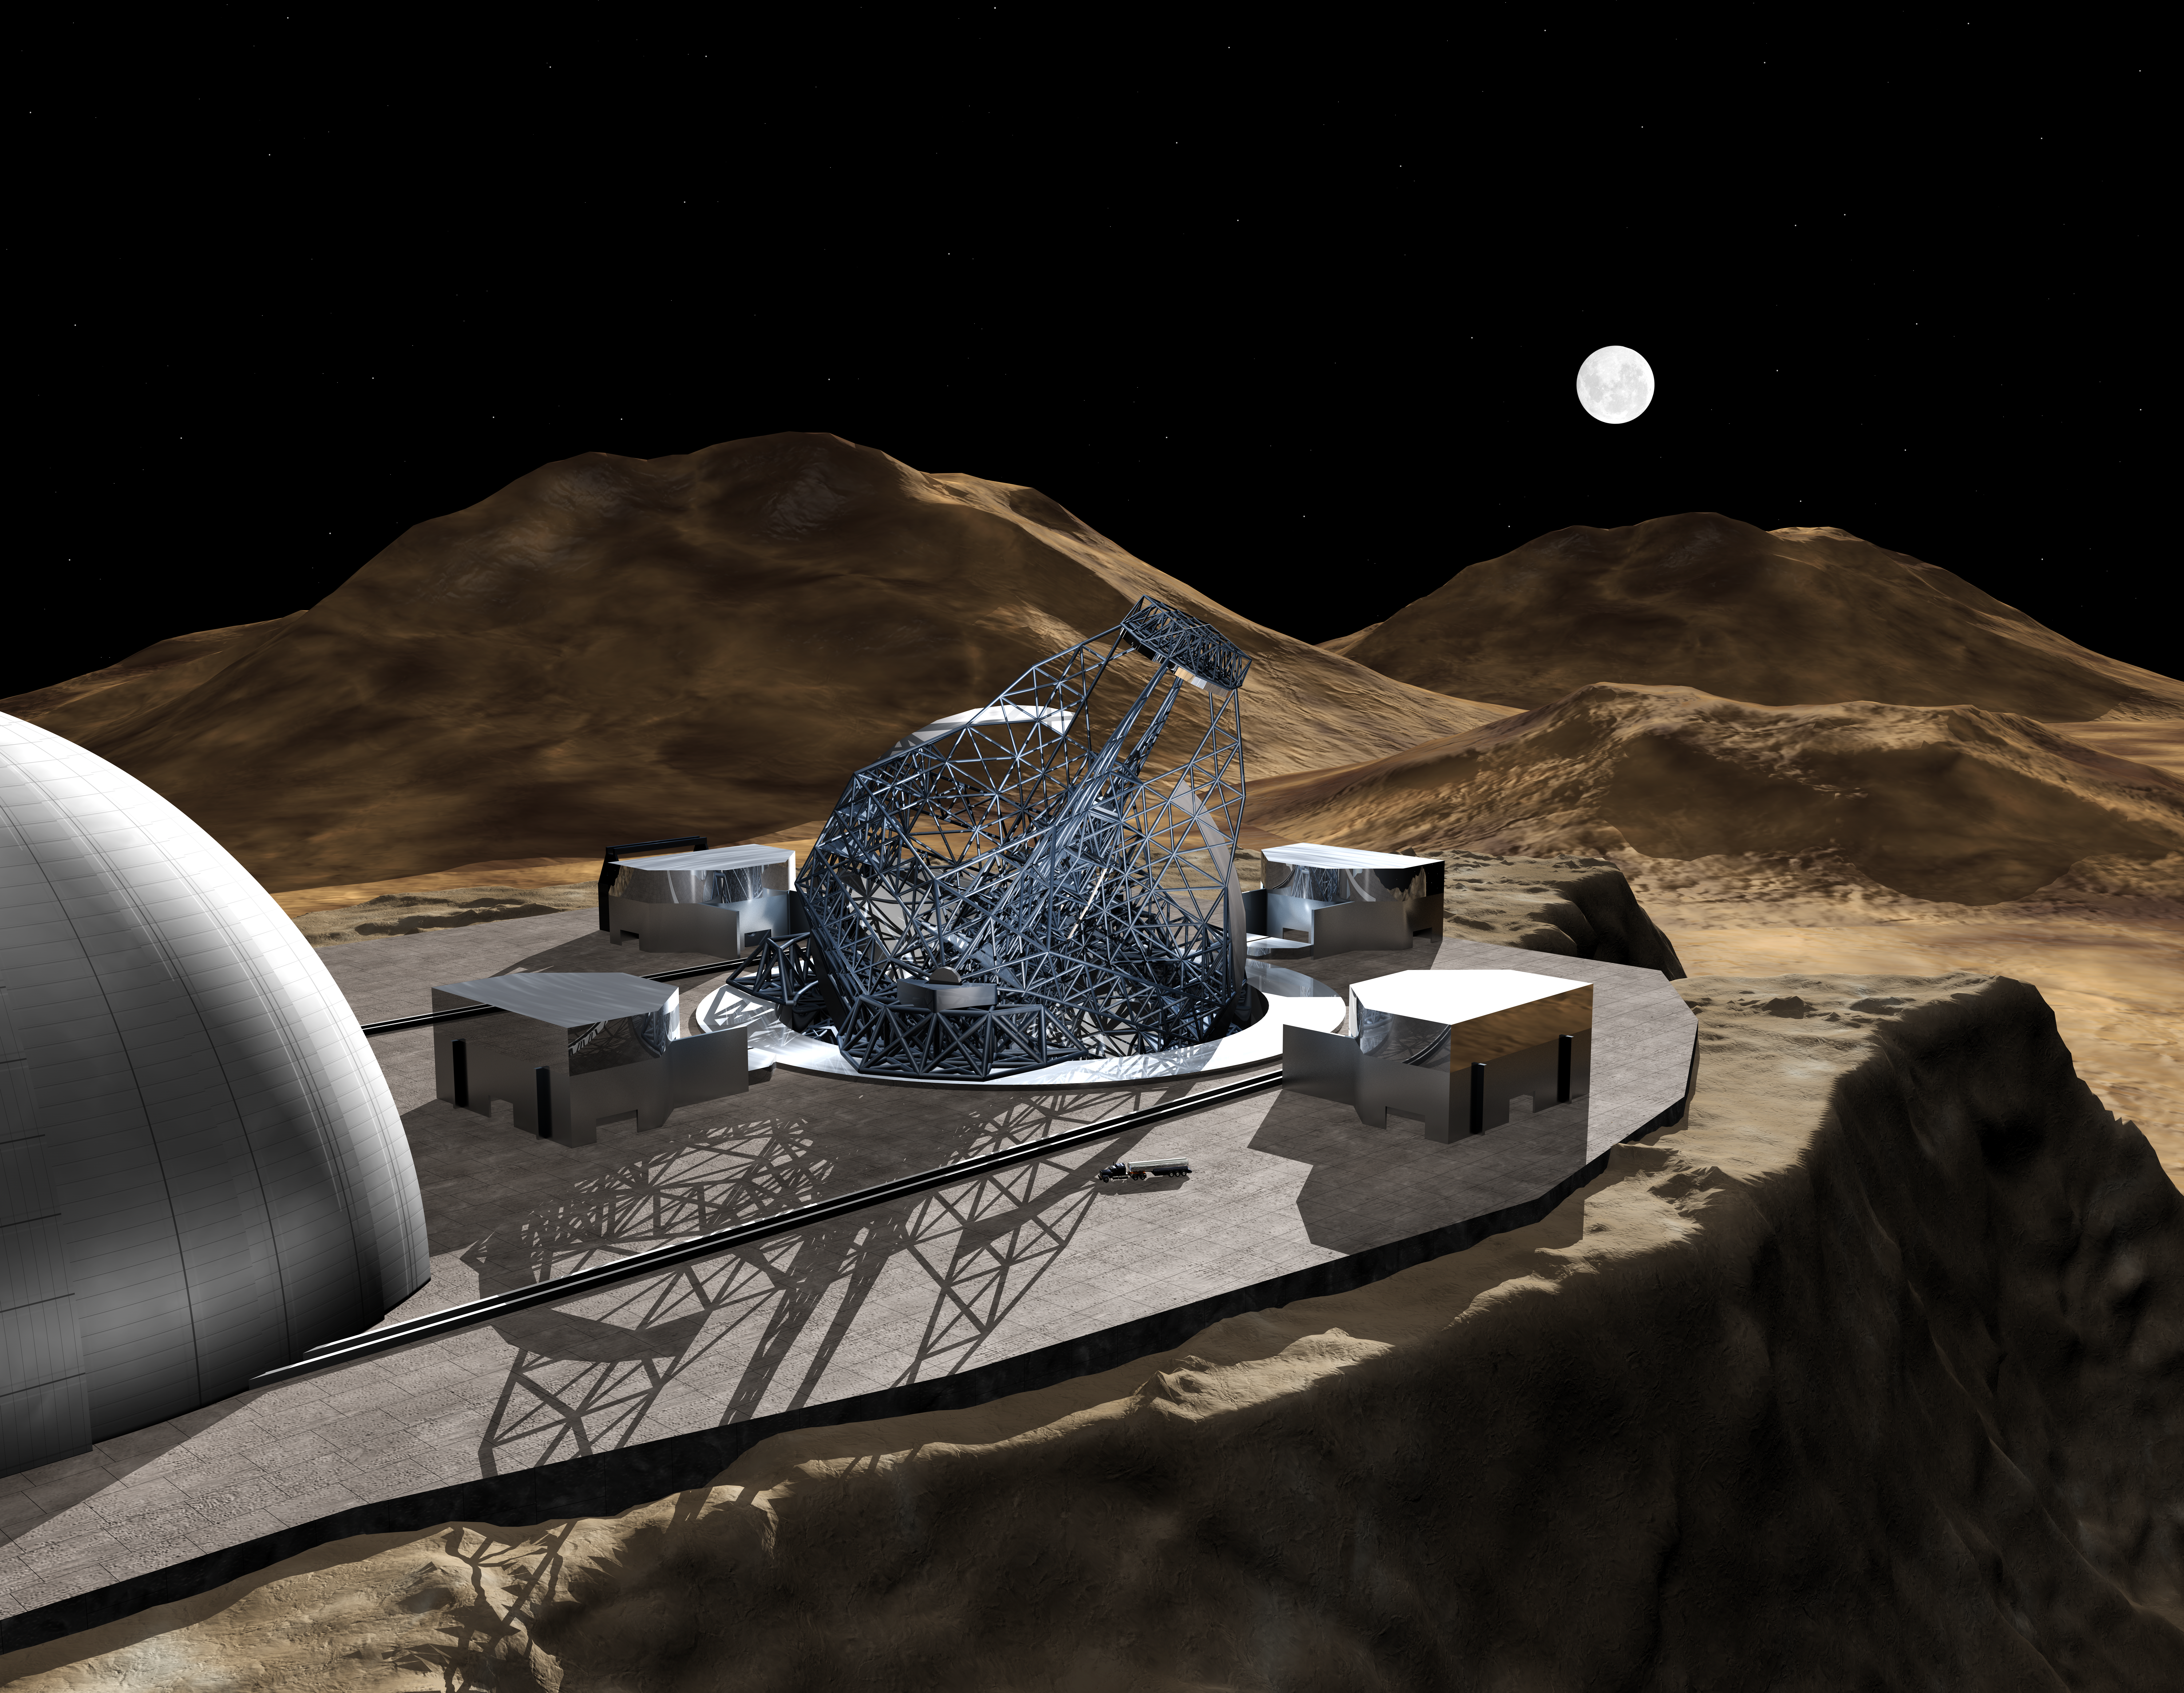

OWL 05

A still image of the computer simulation for the proposed OWL (OverWhelmingly Large) Telescope. A giant, next generation optical and near-infrared telescope, with a diameter of 100 metres, OWL would combine the amazing light-gathering ability with resolution down to a milli-arc second.

Credit: ESO